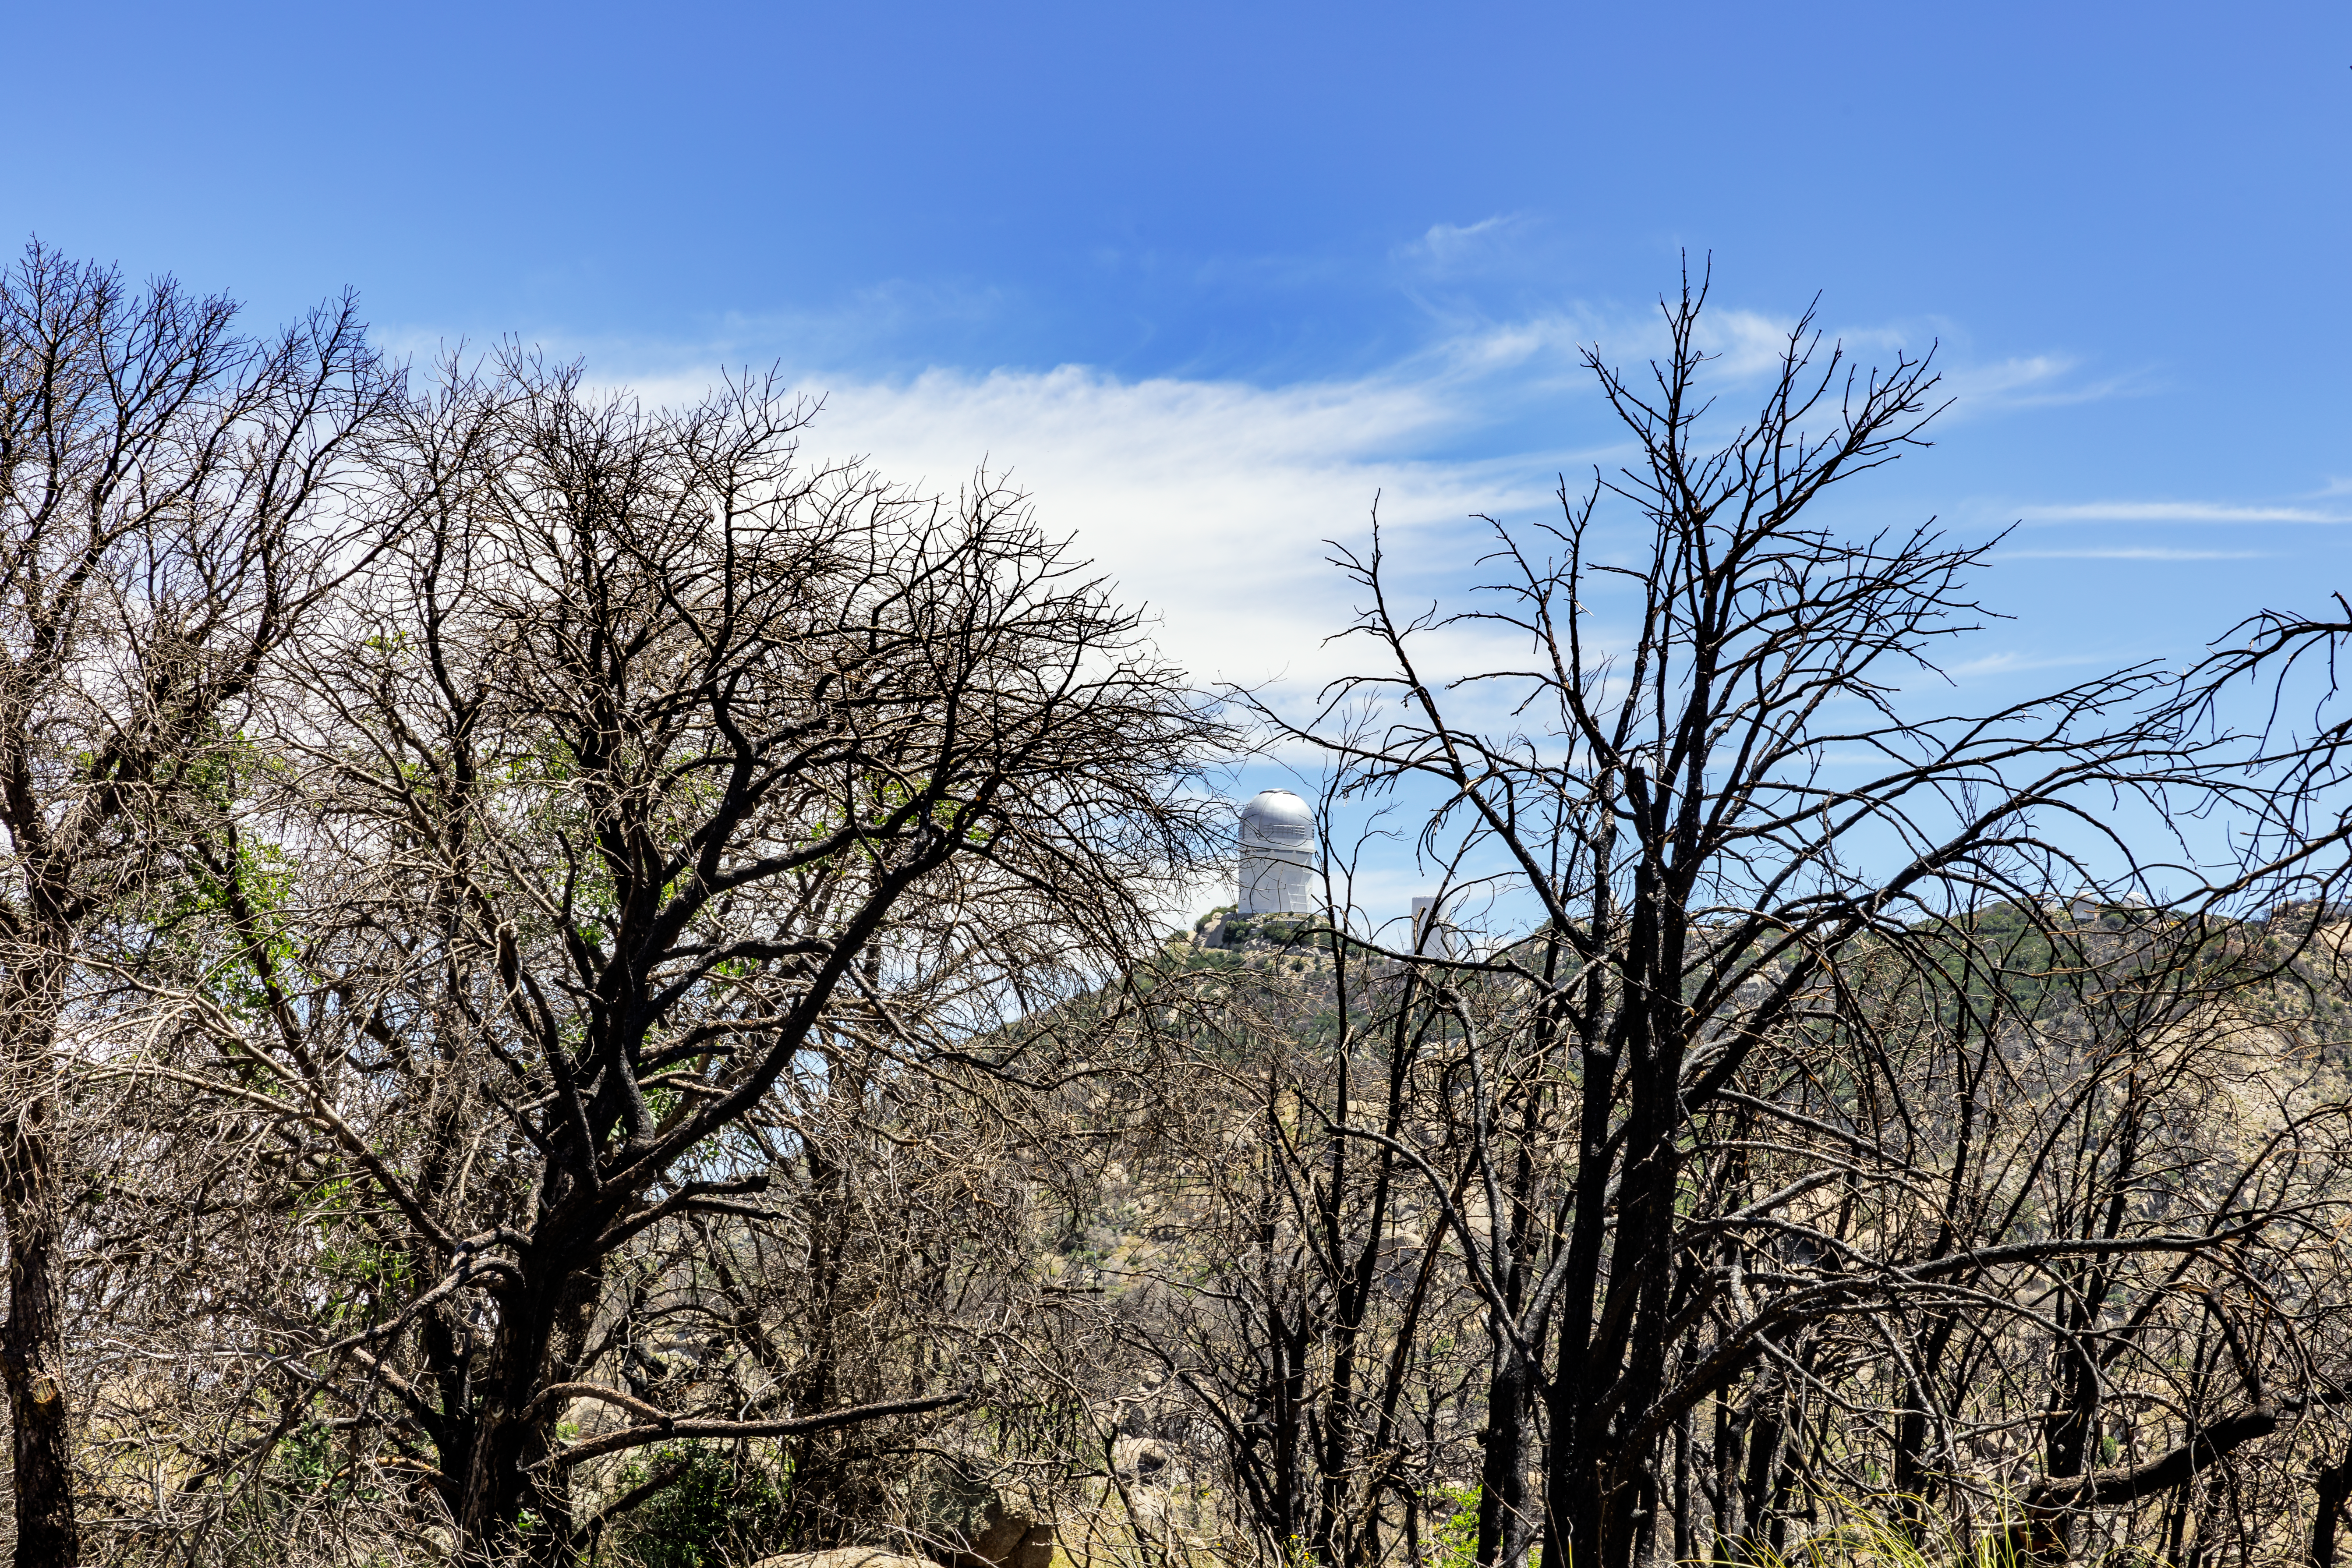

Kitt Peak Trees

The trees and vegetation of Kitt Peak National Observatory, charred black from the Contreras Fire, with the Nicholas U. Mayall 4-meter Telescope visible in the background.

Credit: KPNO/NOIRLab/NSF/AURA/J. Pollard